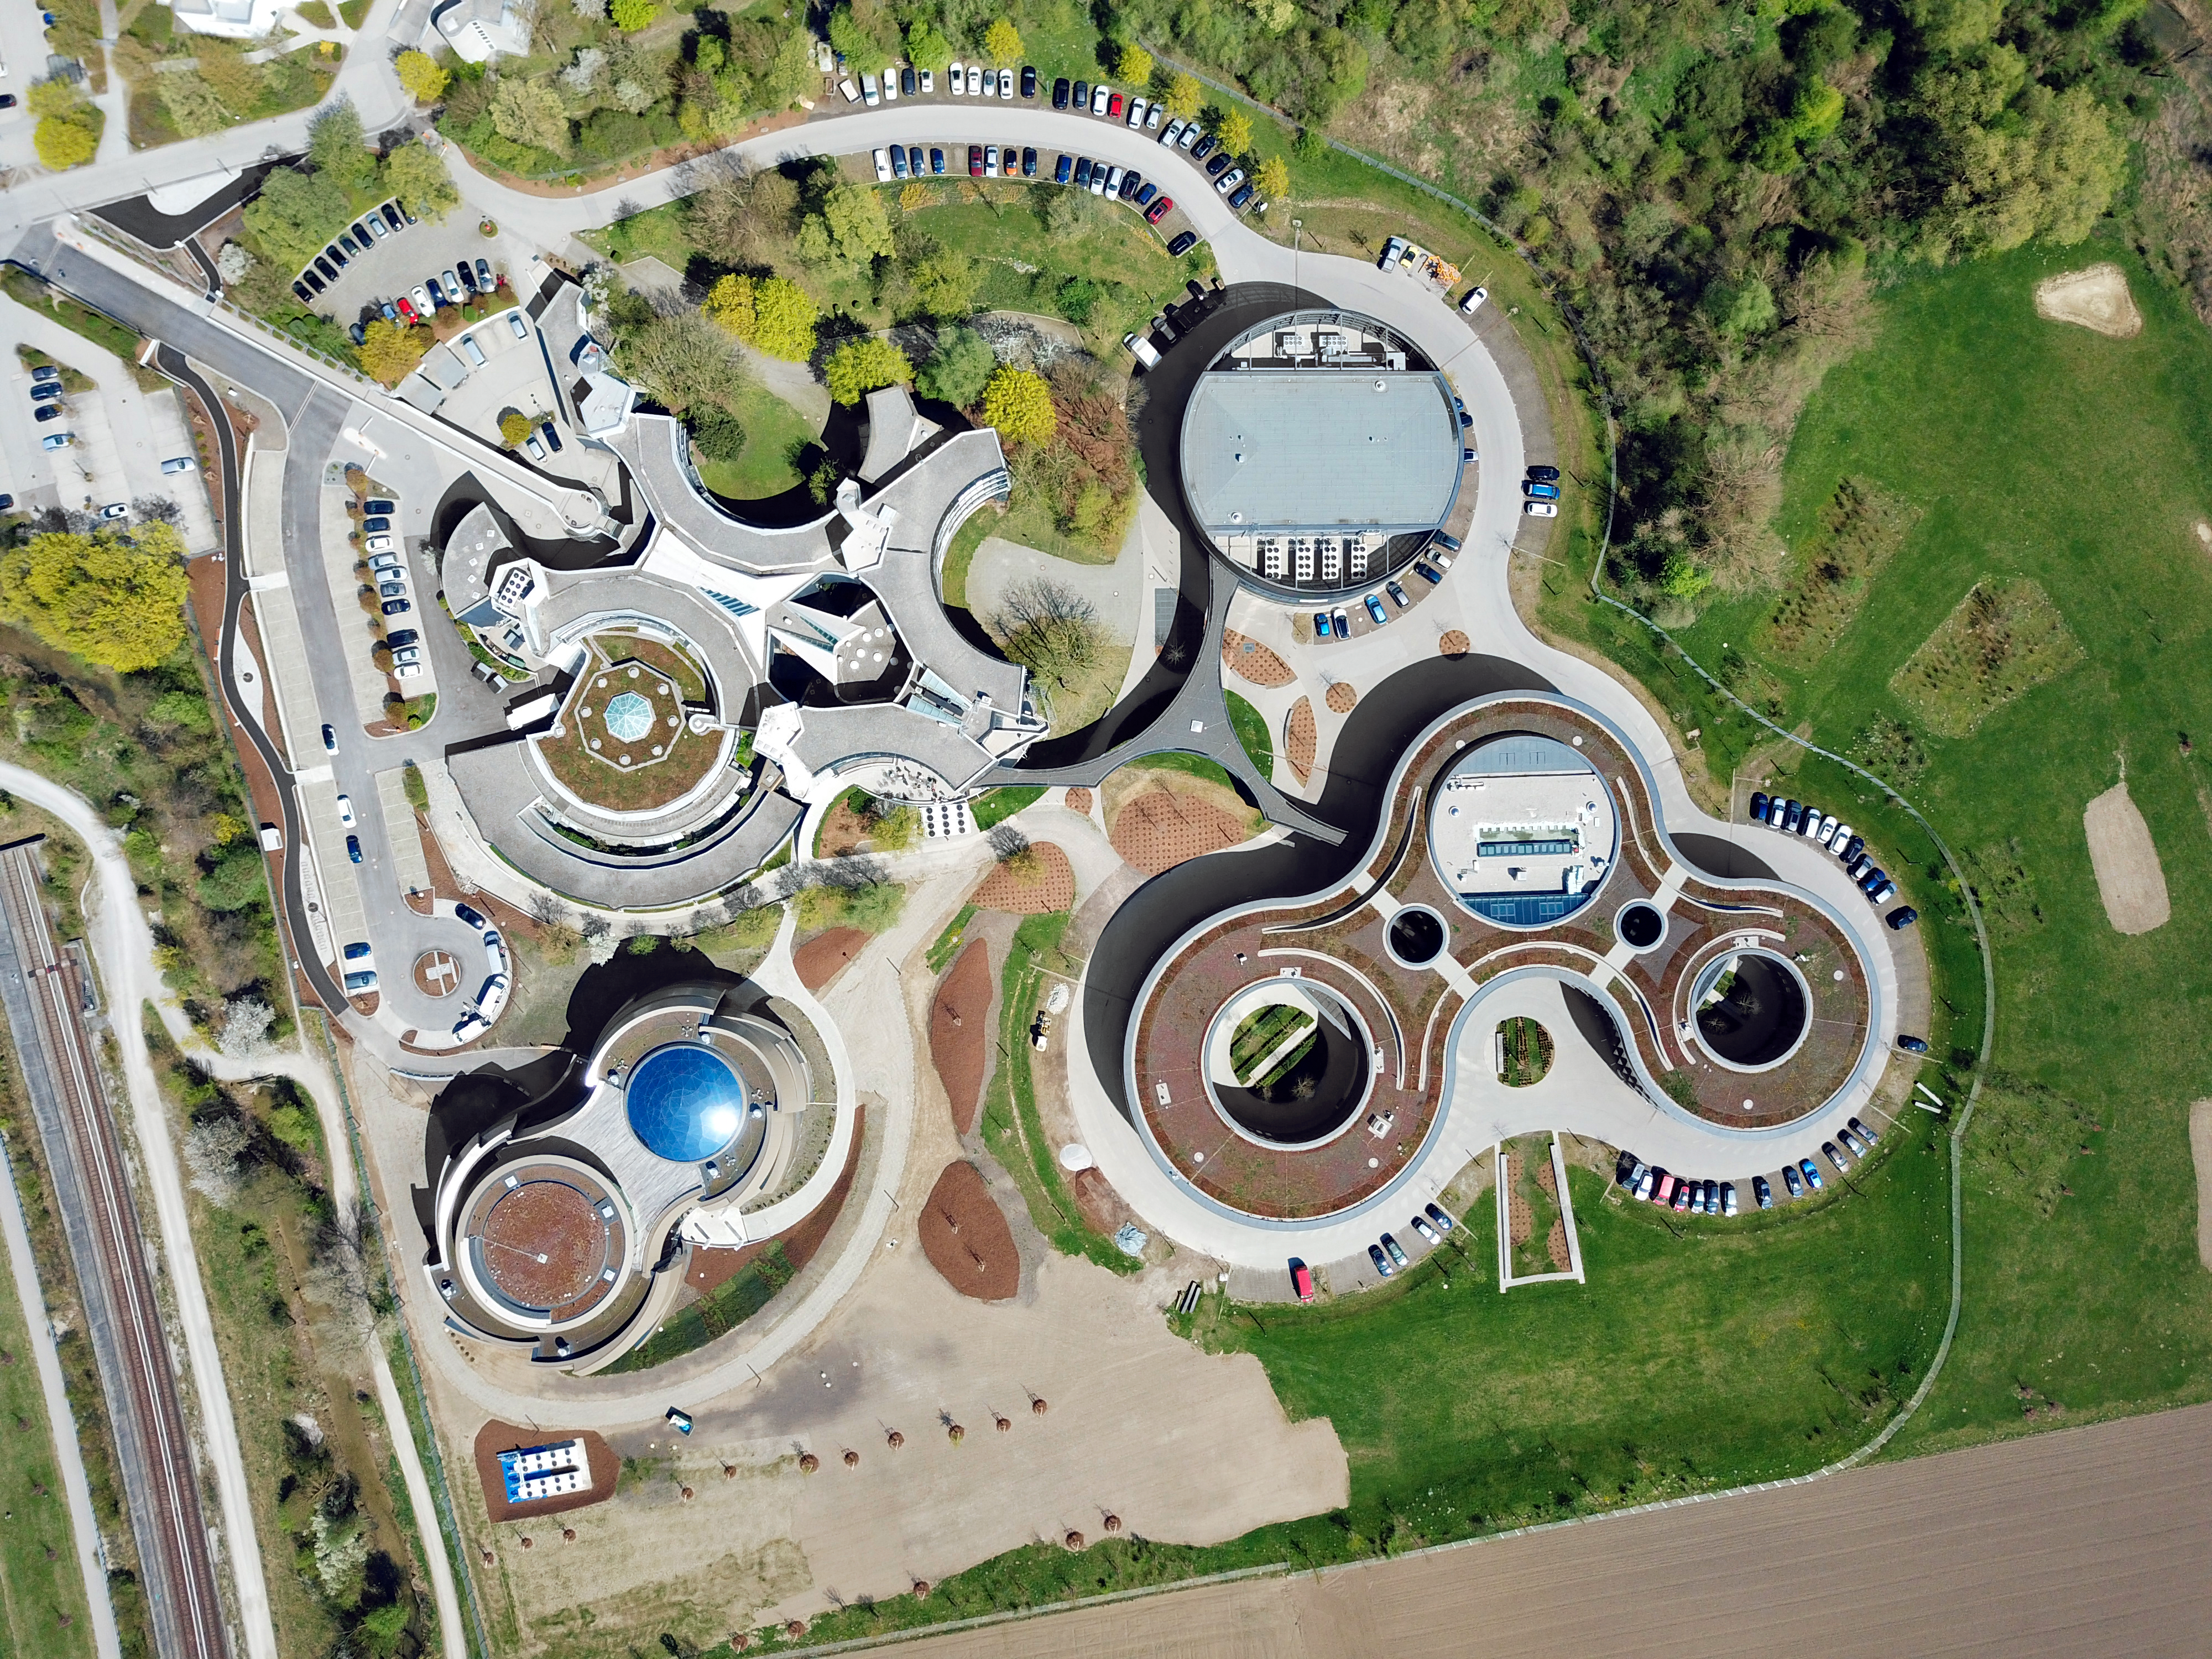

Aerial view of ESO Headquarters

An aerial view of the ESO Headquarters with a completed ESO Supernova Planetarium & Visitor Centre. The star-roof can been seen reflecting the clear blue sky.

Credit: S. Lowery/ESO